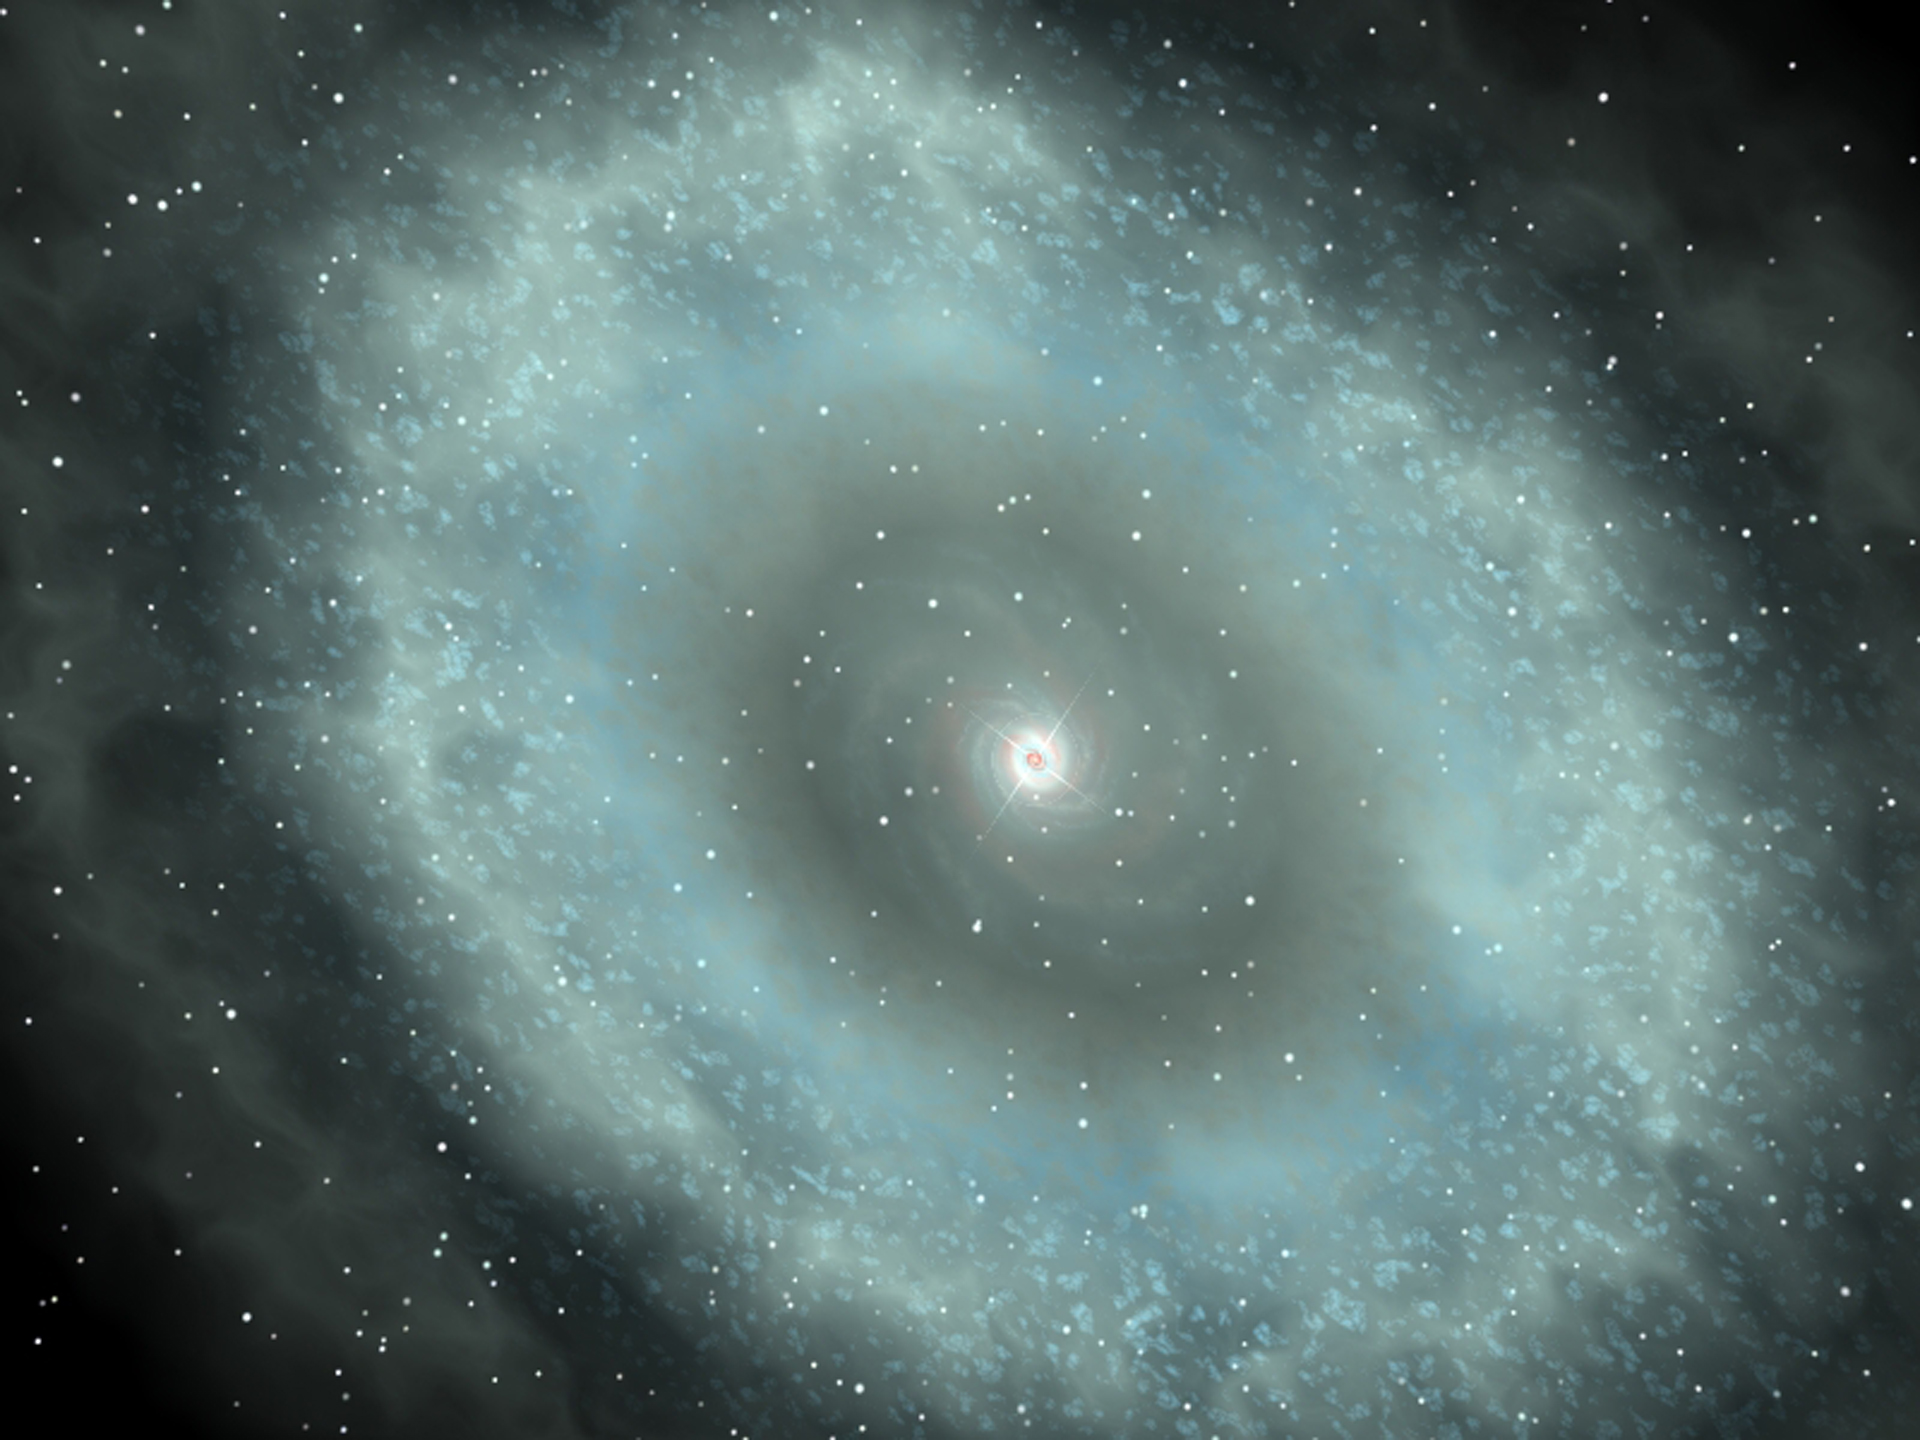

A Disk of Starforming Gas

Artist's conception of the disk of star-forming gas around the center of the galaxy hosting the quasar PSS J2322+1944. The disk is about 13,000 light-years in diameter. The luminous quasar, powered by the infall of matter into a supermassive black hole, is at the center.

Credit: Geraint Lewis, University of Sydney, NRAO/AUI/NSF